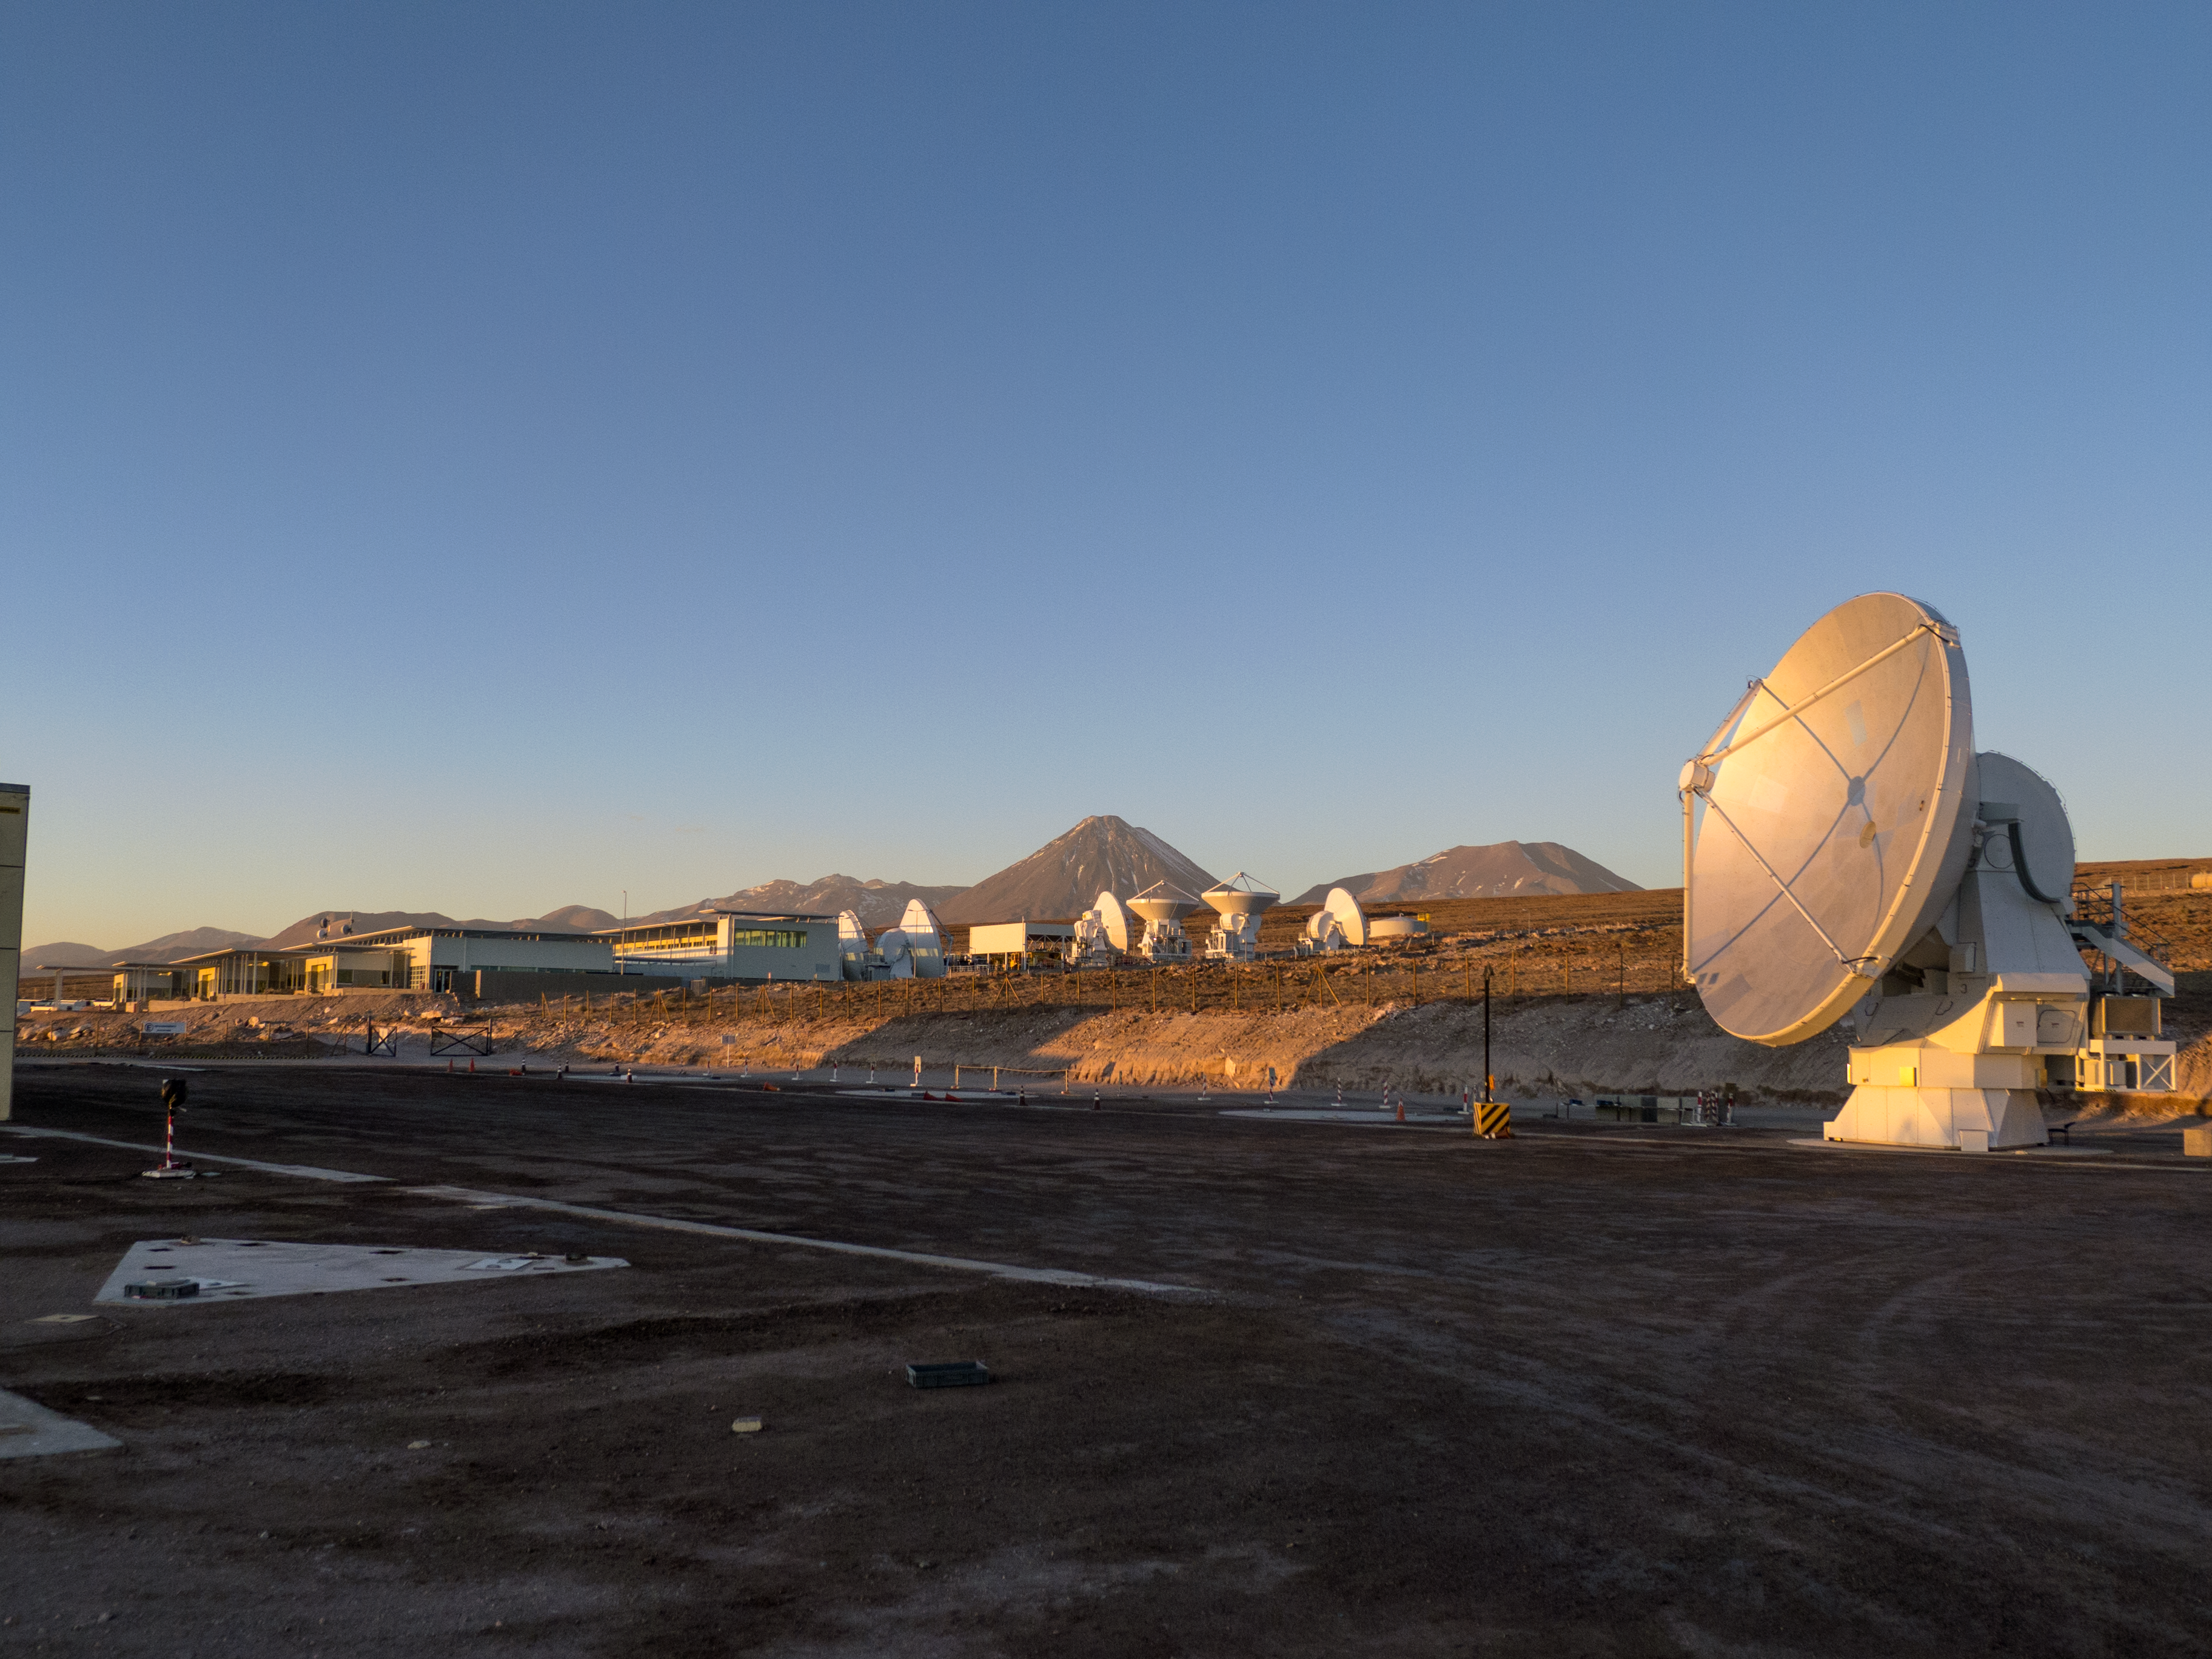

Last ALMA antenna handover

Last antenna handover on 30 September 2013.

Credit: ESO